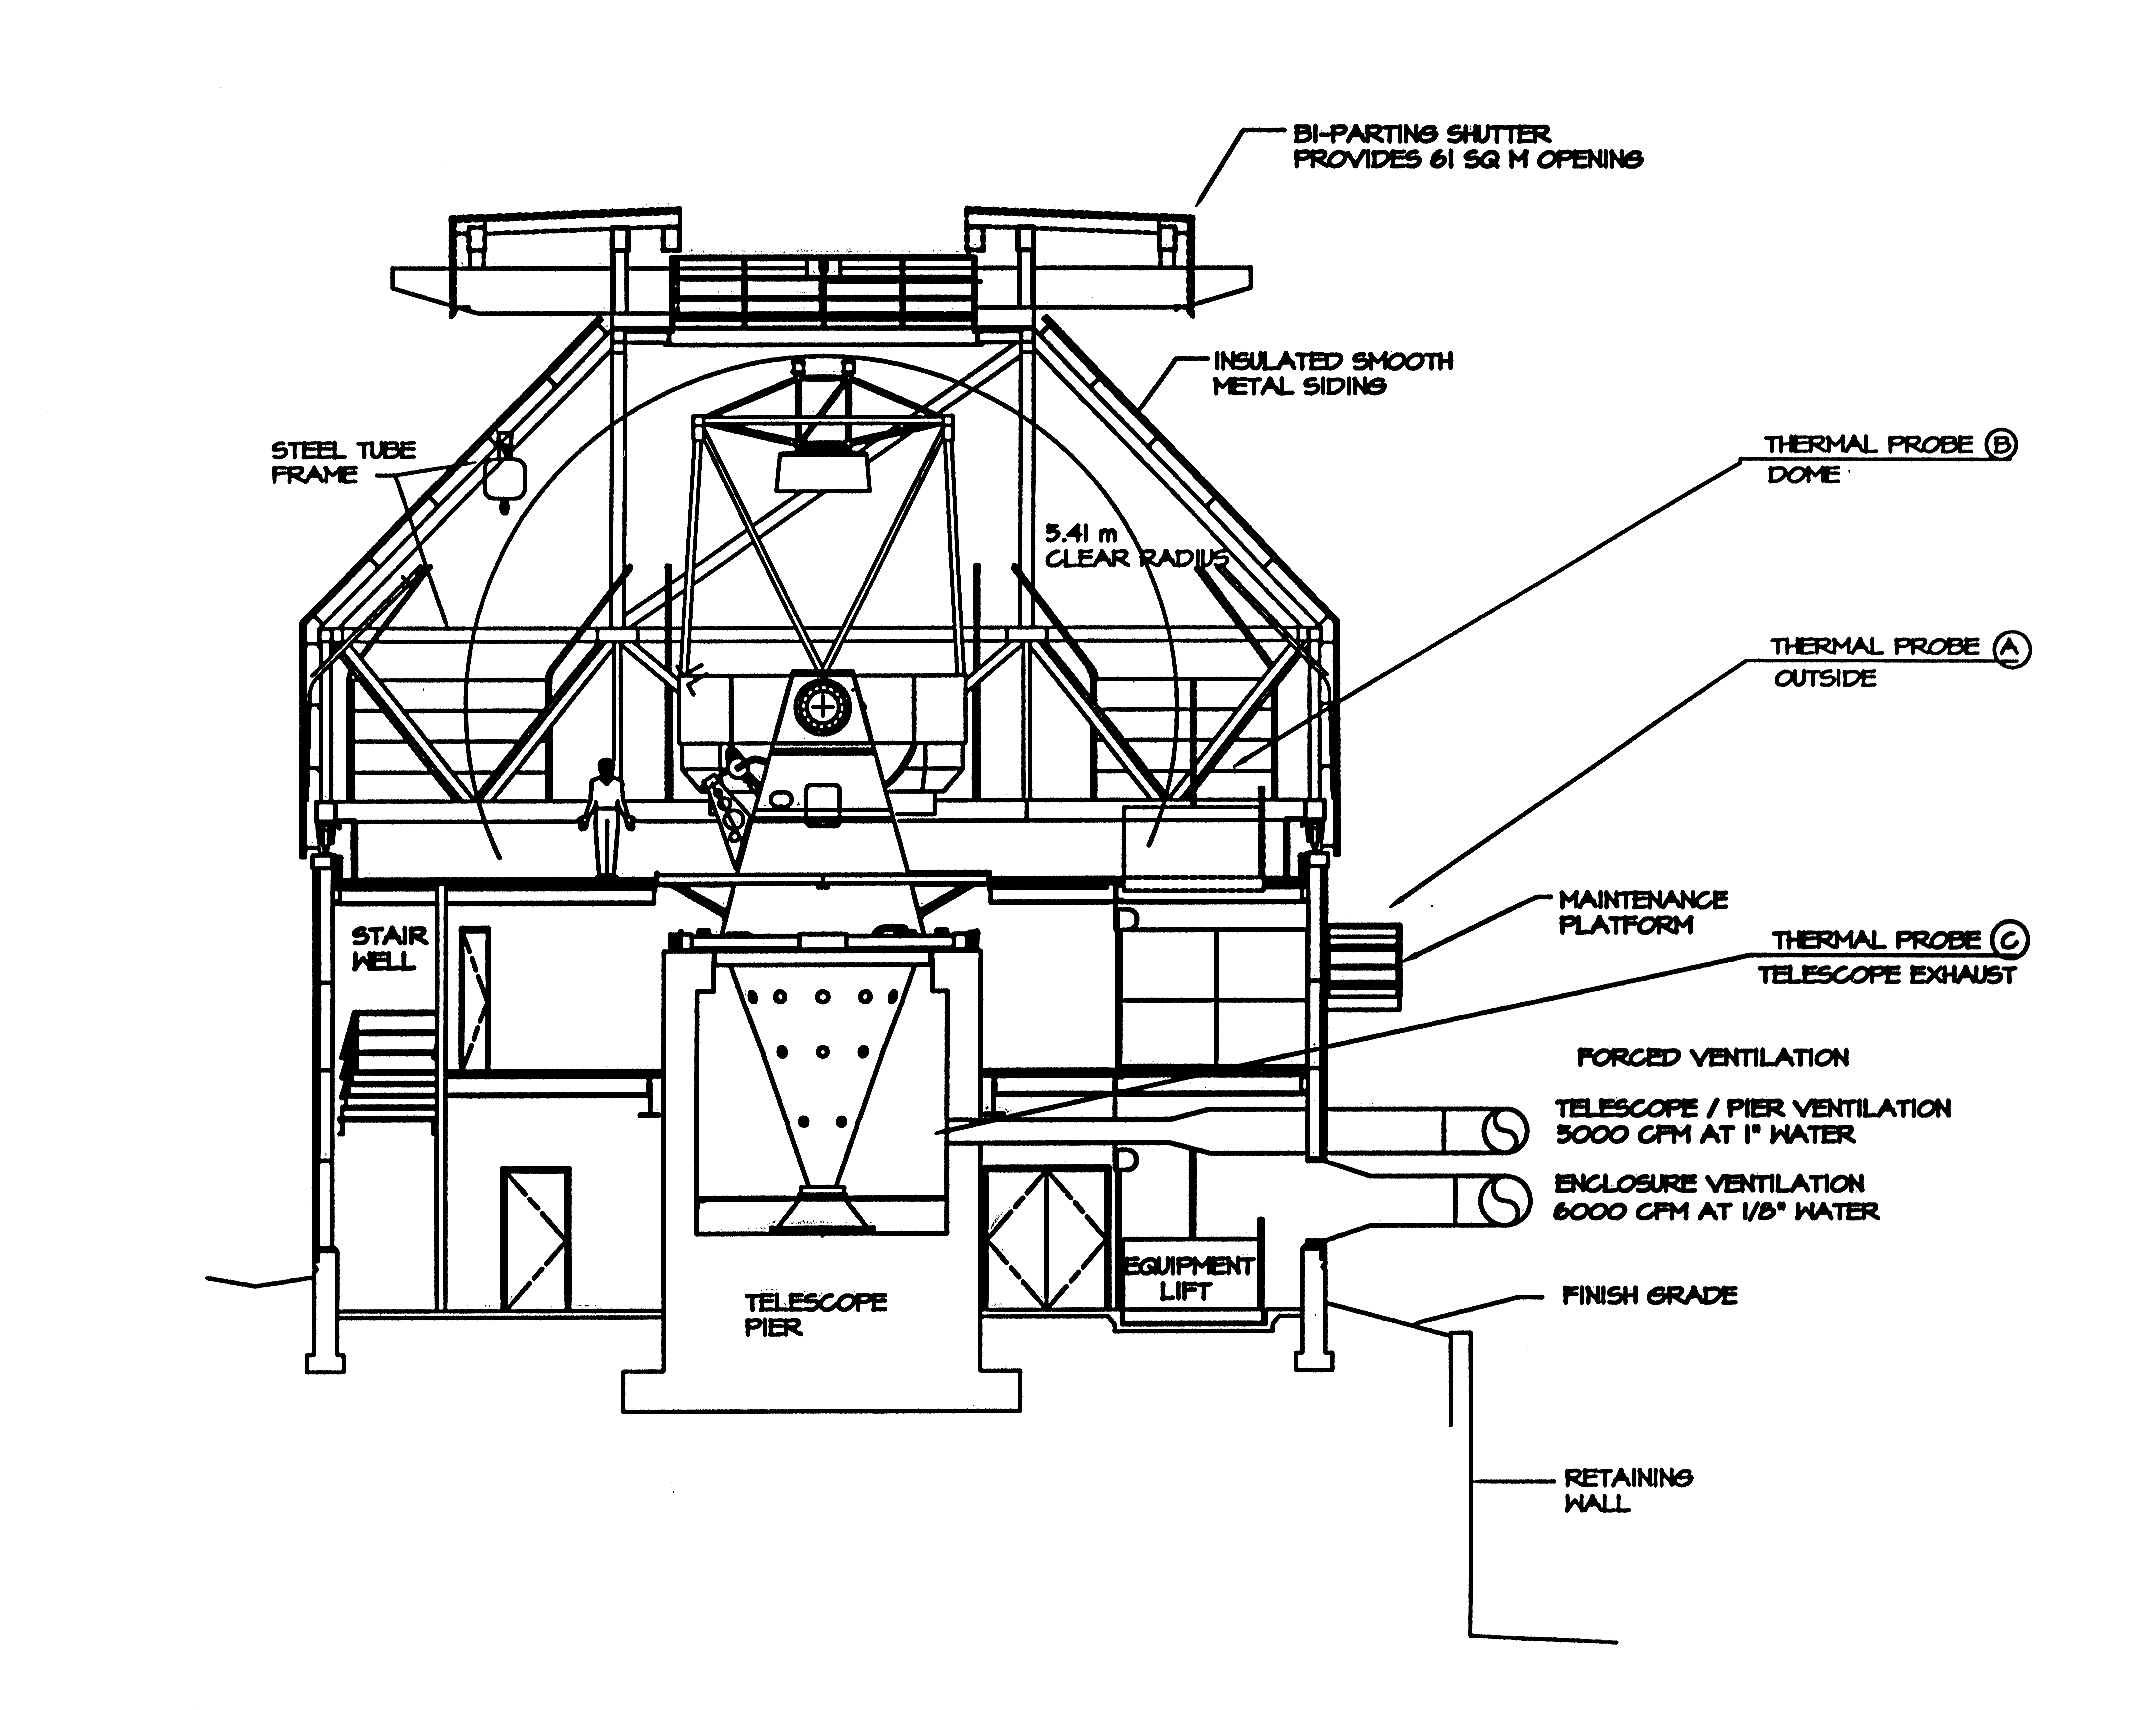

Schematic of WIYN telescope and building

Schematic of WIYN telescope and building

Credit: NOIRLab/NSF/AURA